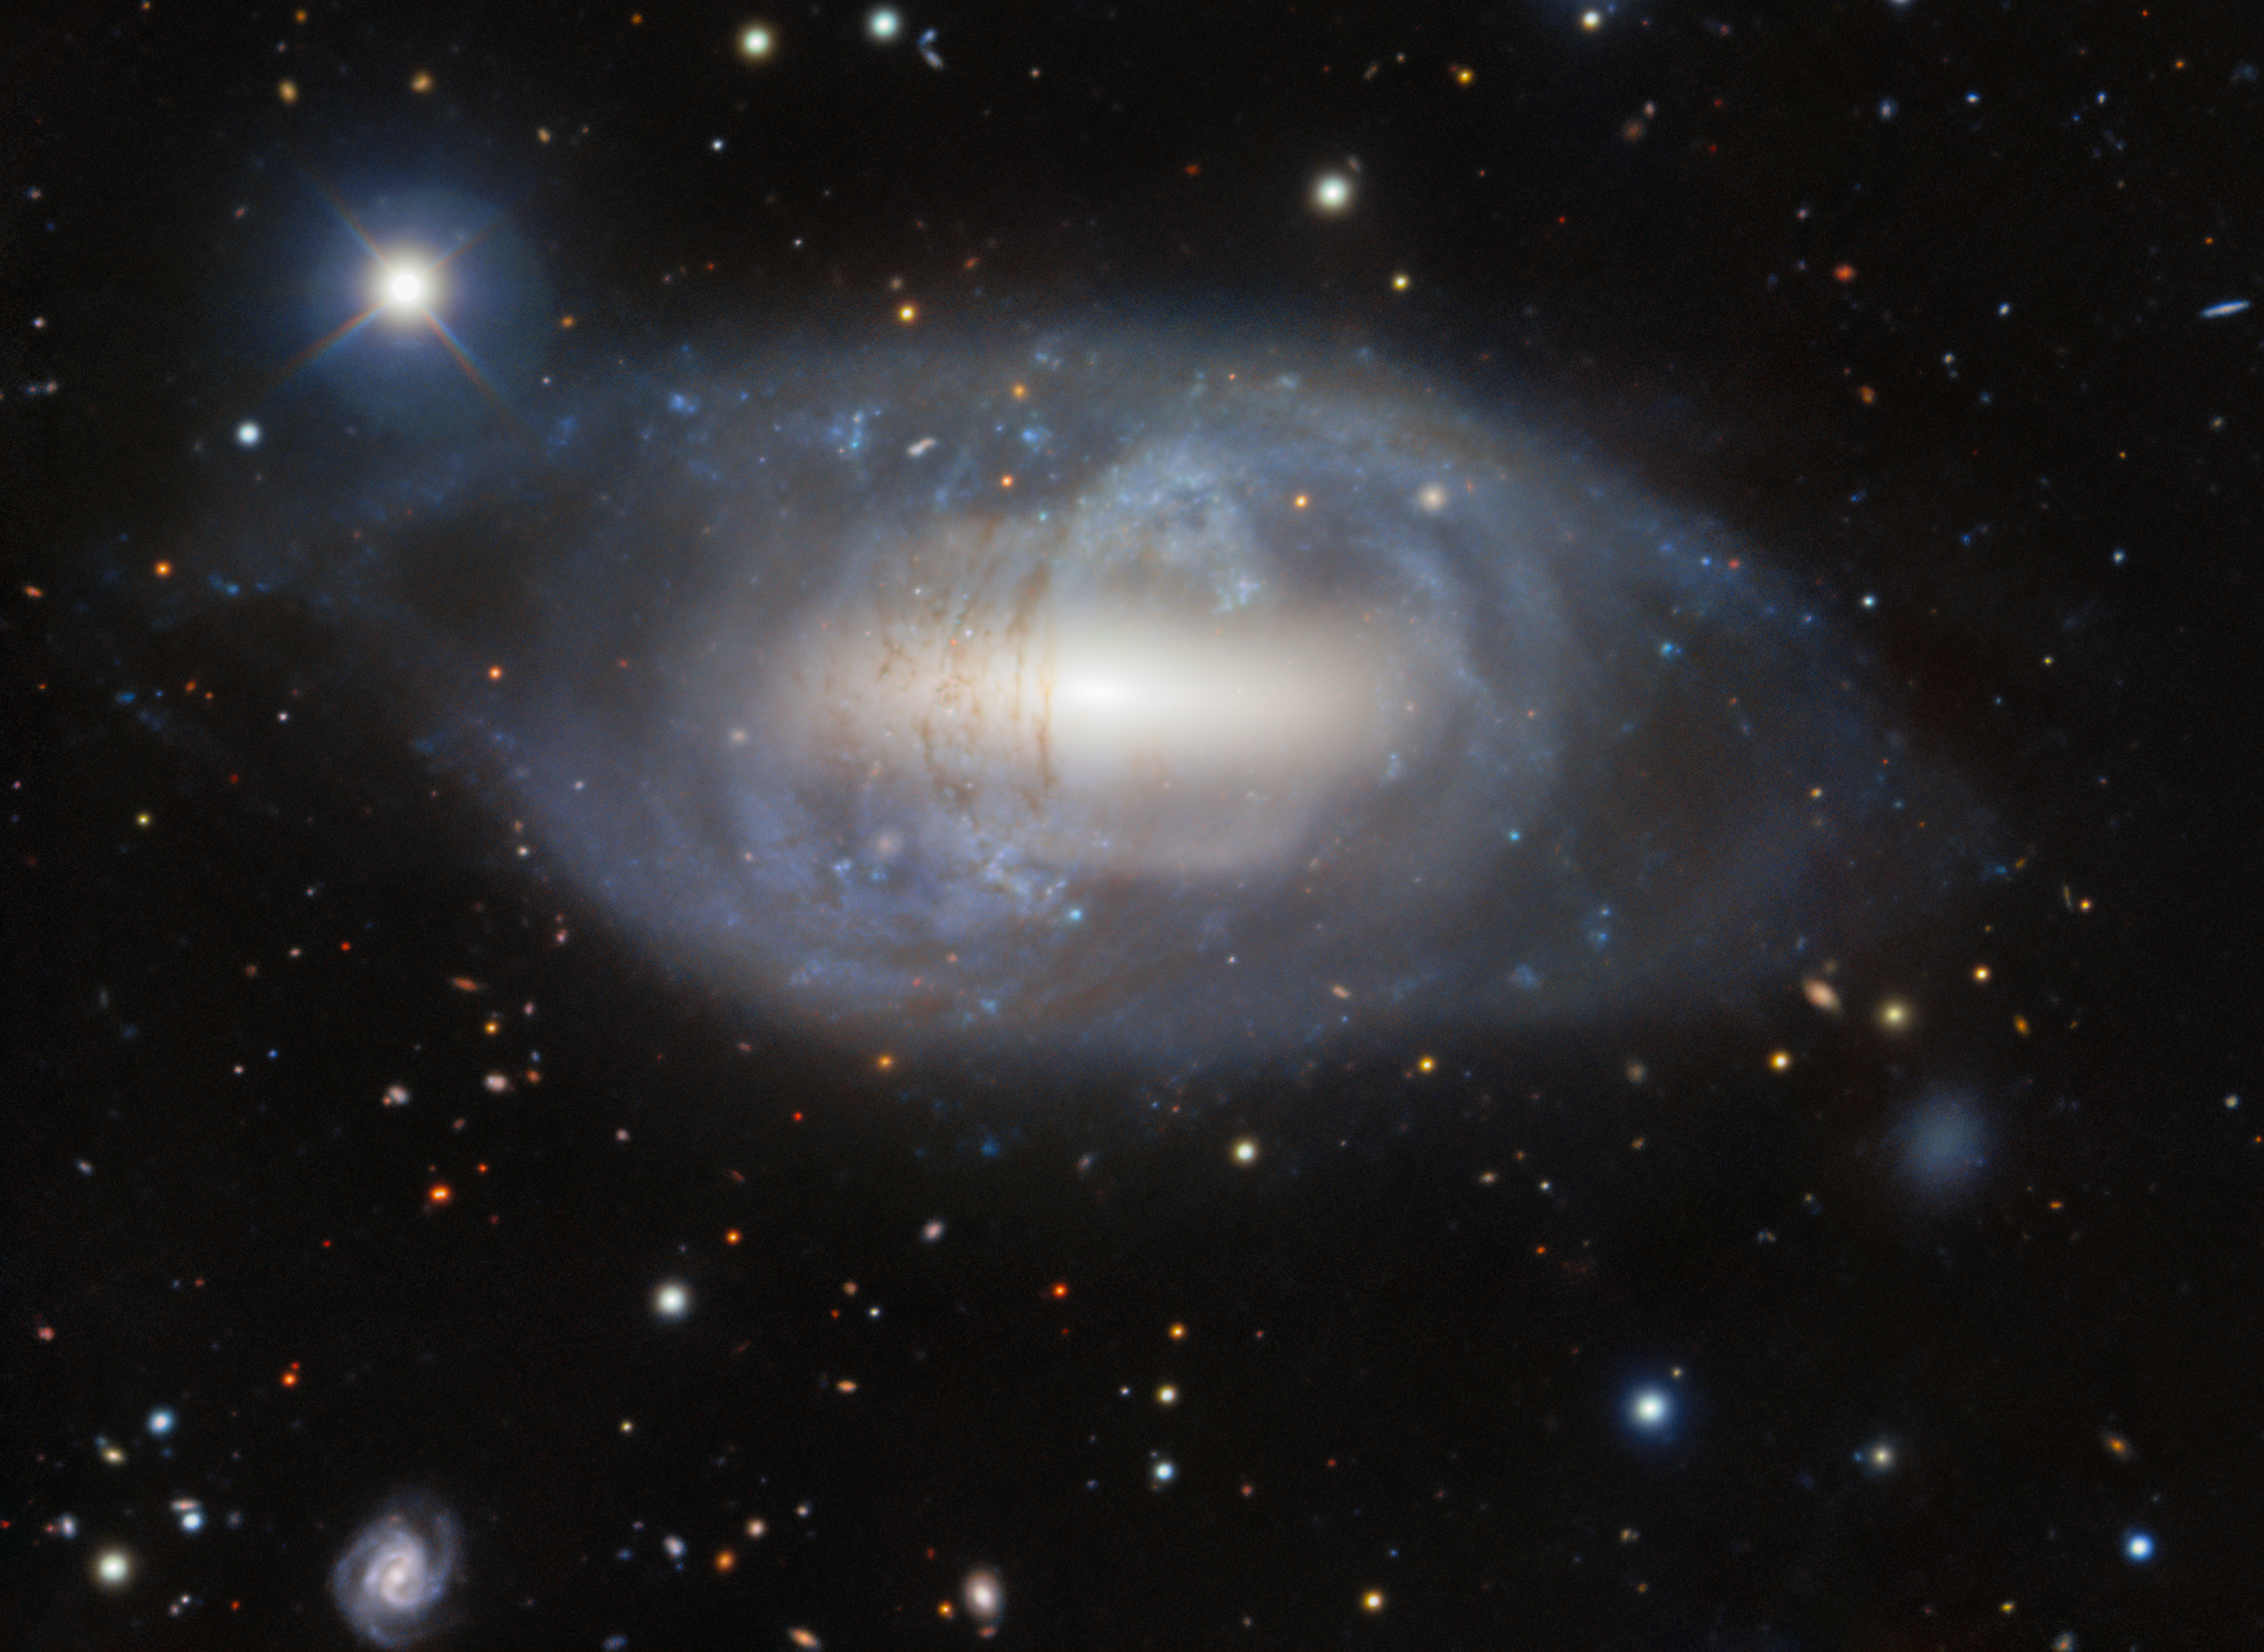

NGC 2685: A Helix in the Sky

The very unusual galaxy NGC 2685, also known as the Helix Galaxy, is located about 40 million light-years away in the constellation Ursa Major. This image was captured by the Gemini North telescope, one half of the International Gemini Observatory, operated by NSF NOIRLab which is funded by the U.S. National Science Foundation. NGC 2685 is a peculiar lenticular galaxy known as a polar ring galaxy. A ring of gas, stars, and dust orbits NGC 2685 perpendicular to the flat plane of the host galaxy. This odd crossing of planes is believed to be evidence of galaxy interactions, mergers, or tidal accretion events. Current research suggests that the present structure of NGC 2685 was formed when it captured material from another galaxy, which was strung out into an encircling ring. This galaxy is one of our closest known polar ring galaxies and is therefore one of the easiest of its kind to study. Owing to its odd characteristics, it has been called the most unusual galaxy in the Shapley-Ames Catalog of Bright Galaxies and appears as number 336 in astronomer Halton Arp's Atlas of Peculiar Galaxies.

You can see another view of this galaxy, captured in 1998 by the WIYN 0.9-meter Telescope of Kitt Peak National Observatory, a Program of NSF NOIRLab, here.

Credit: International Gemini Observatory/NOIRLab/NSF/AURA/L. BassinoImage processing: J. Miller (Gemini Observatory/NSF NOIRLab), M. Rodriguez (Gemini Observatory/NSF NOIRLab), & M. Zamani (NSF NOIRLab)